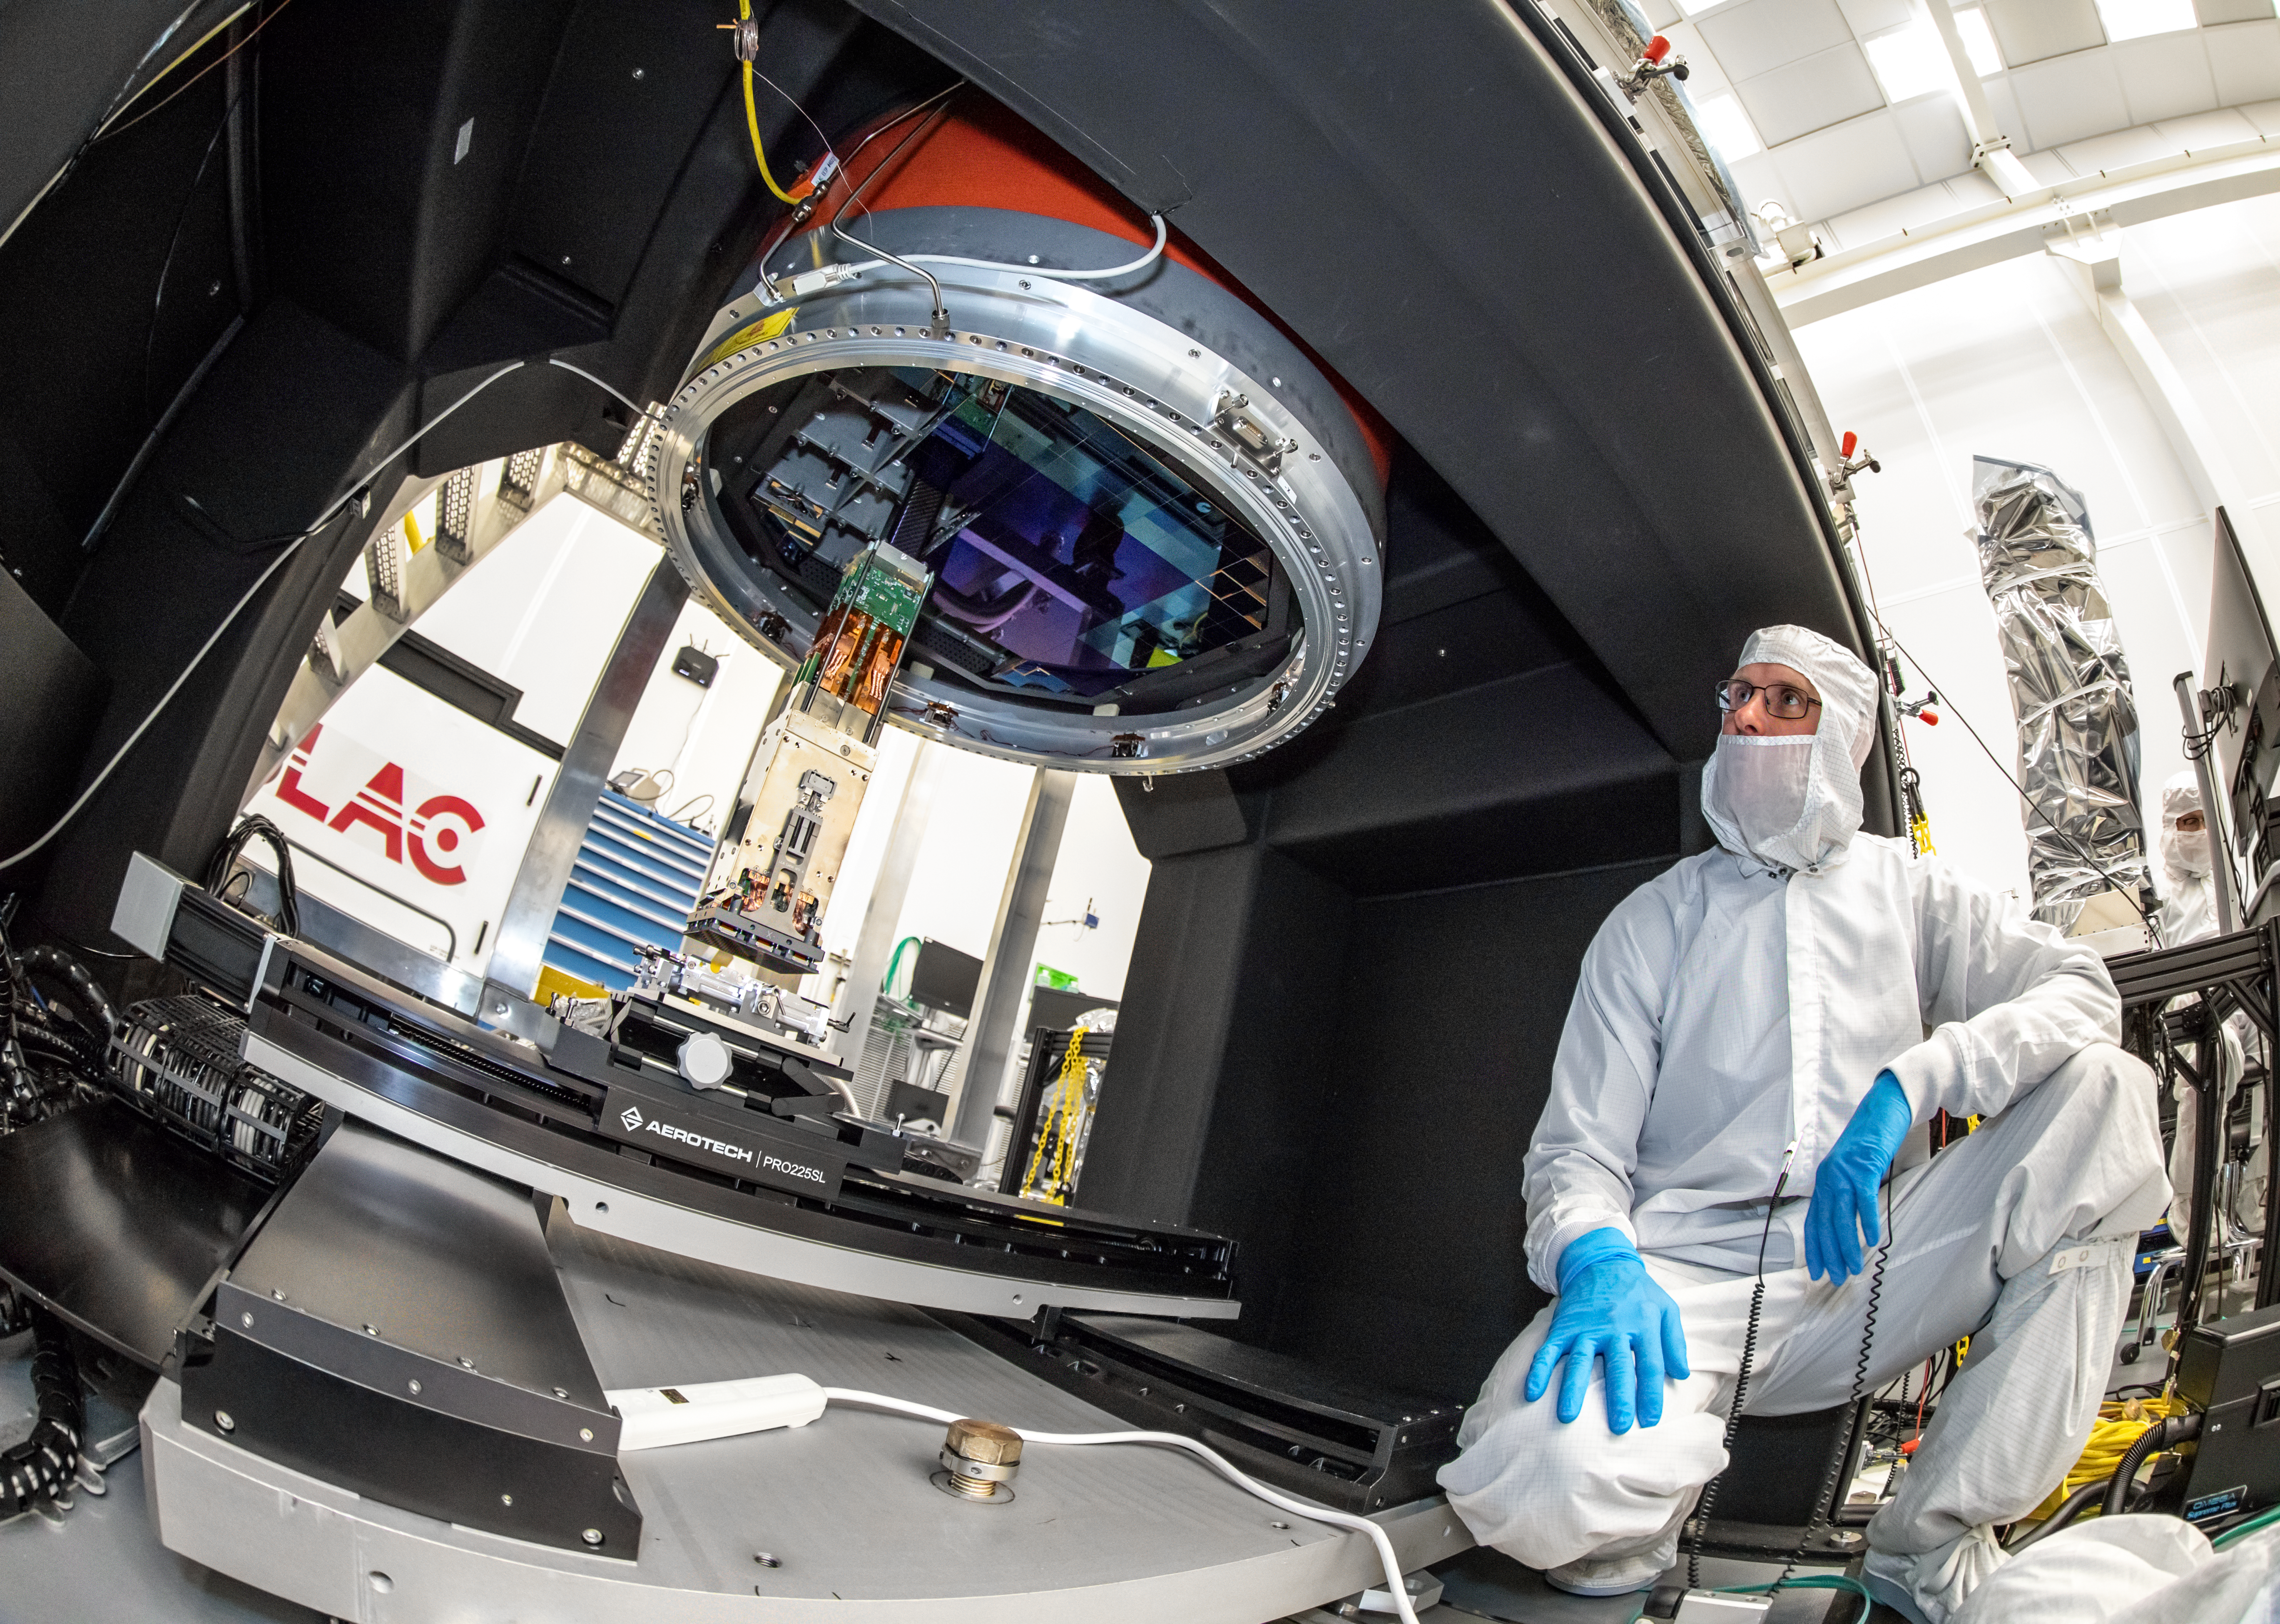

Vera C. Rubin Observatory LSST Camera Focal Plane Build 086

Mechanical Engineer Travis Lange oversees installing the 14th (of 21) science rafts into the cryostat assembly.

Credit: Jacqueline Orrell (SLAC National Accelerator Laboratory)